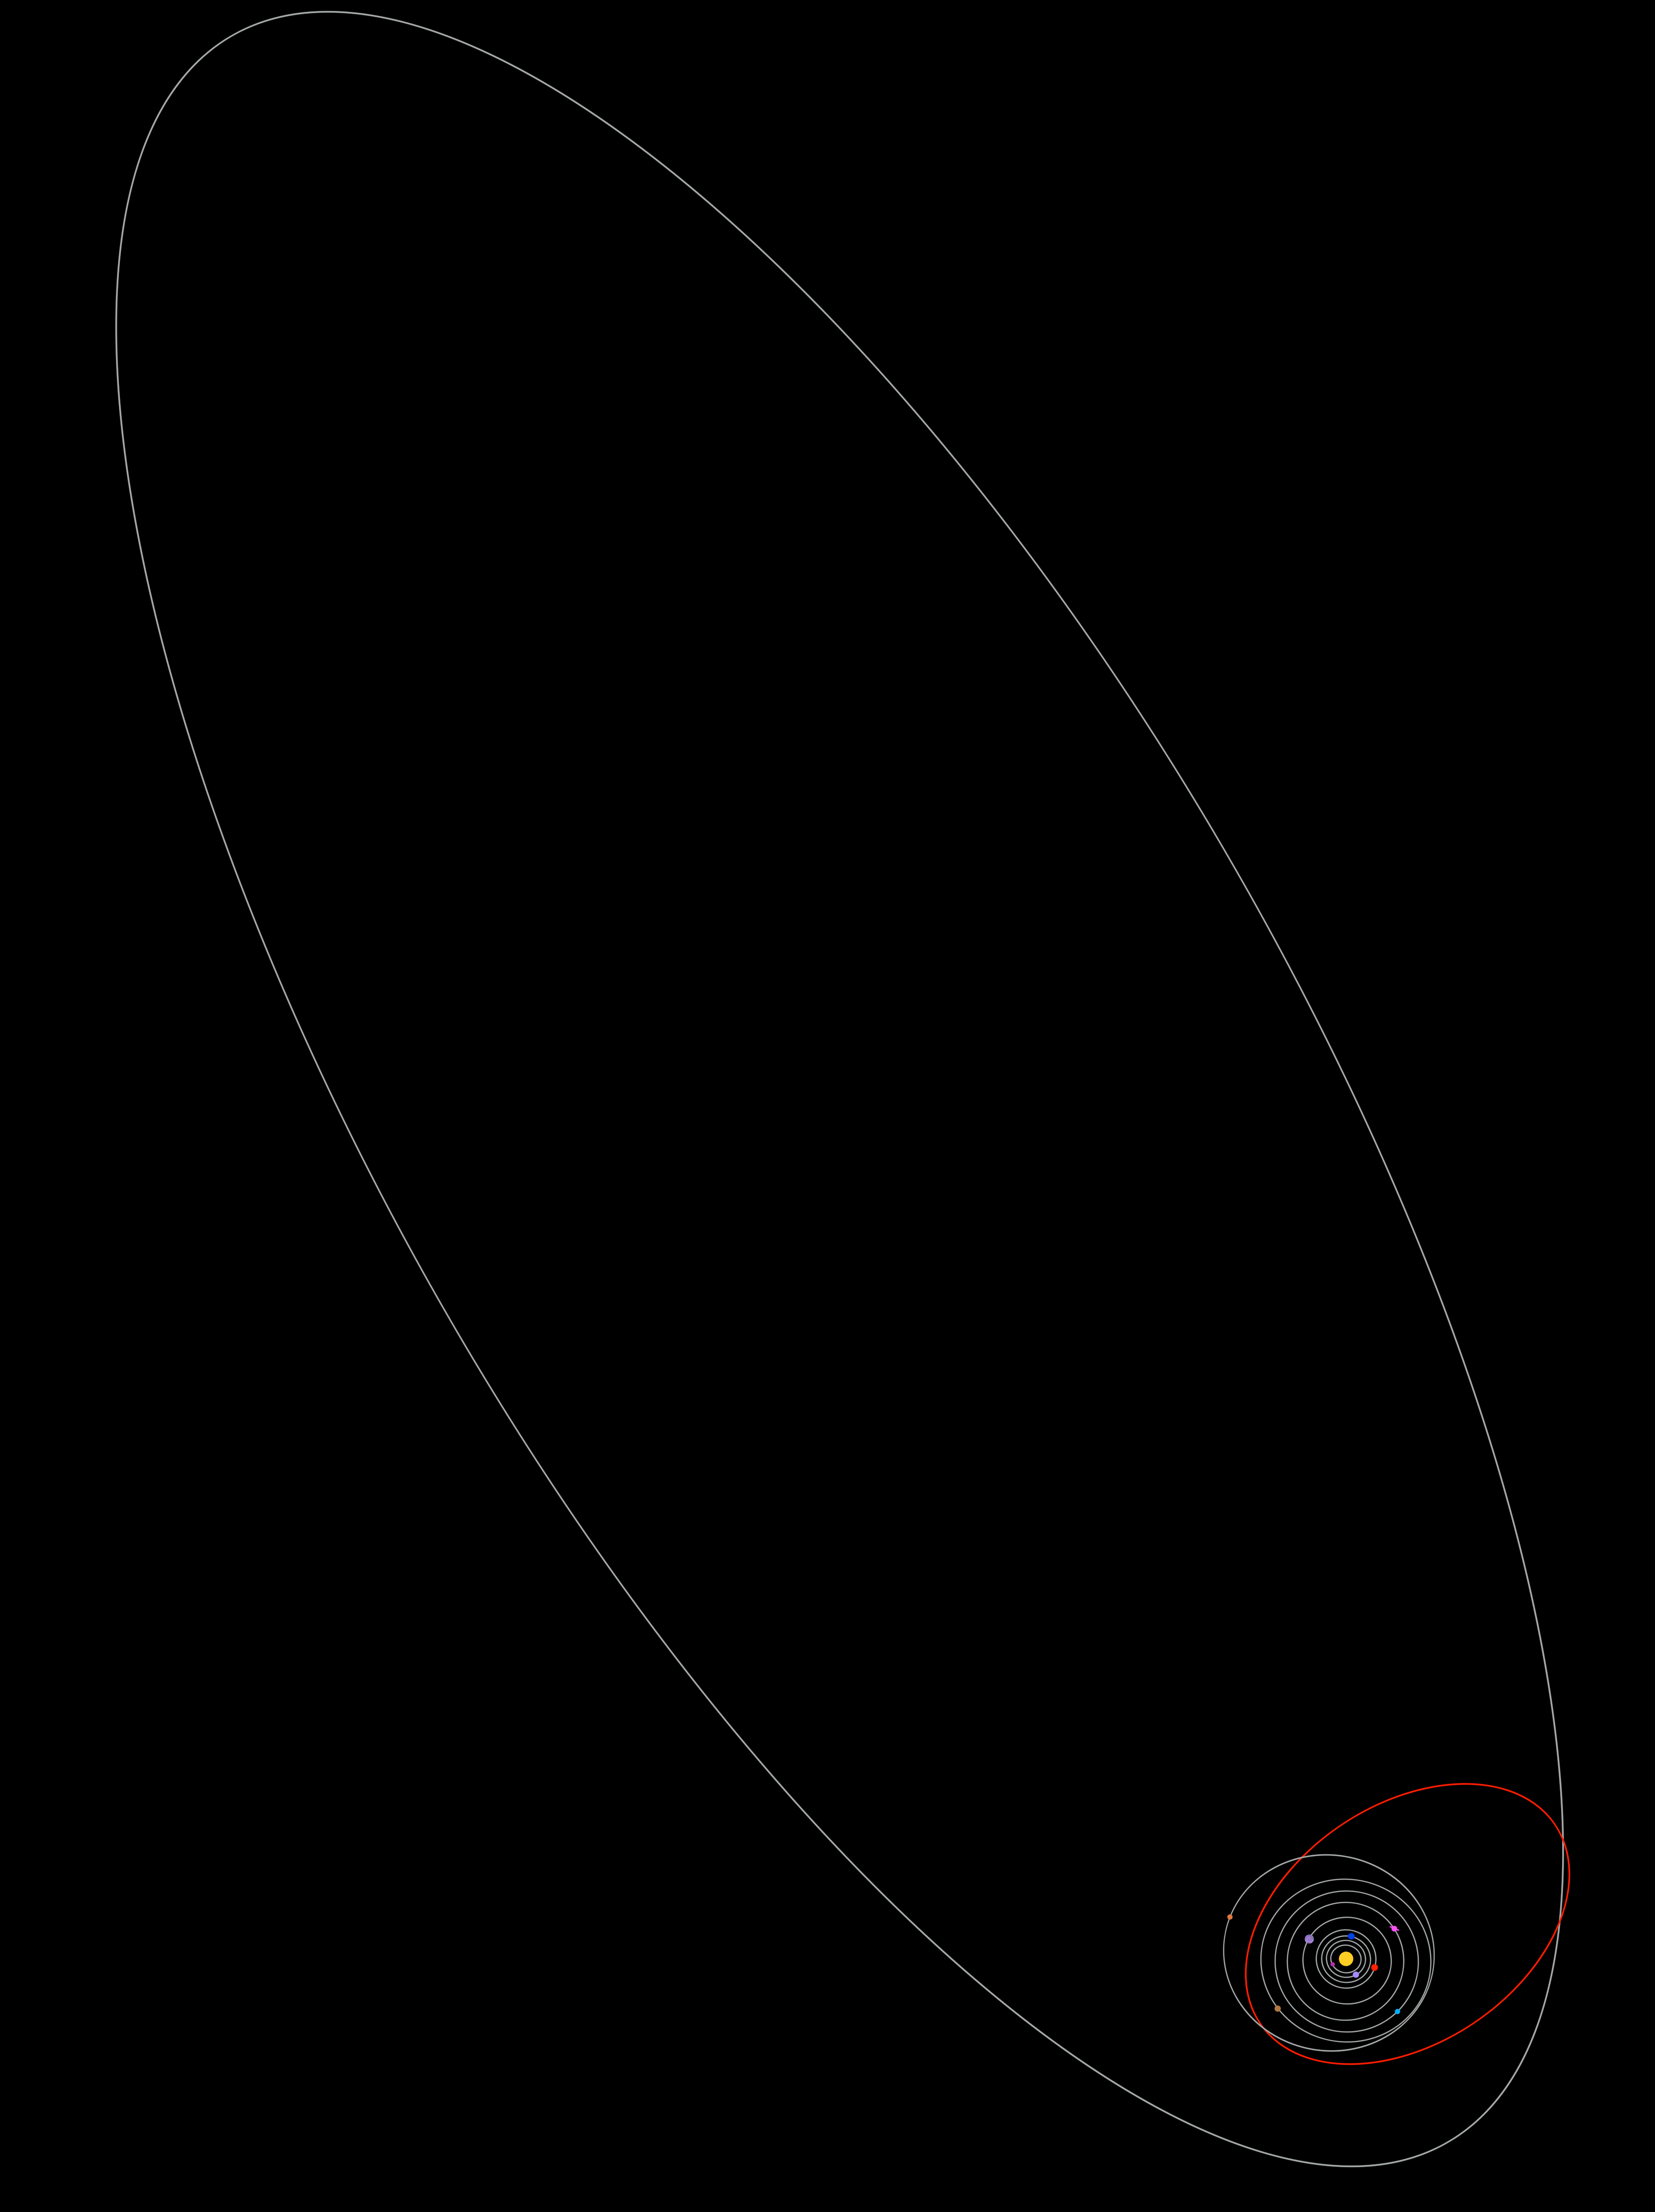

The Growing Solar System Family

The orbit of 2003 UB 313 (shown in red) relative to the other planets in the solar system and Sedna (large white oval).

Credit: NOIRLab